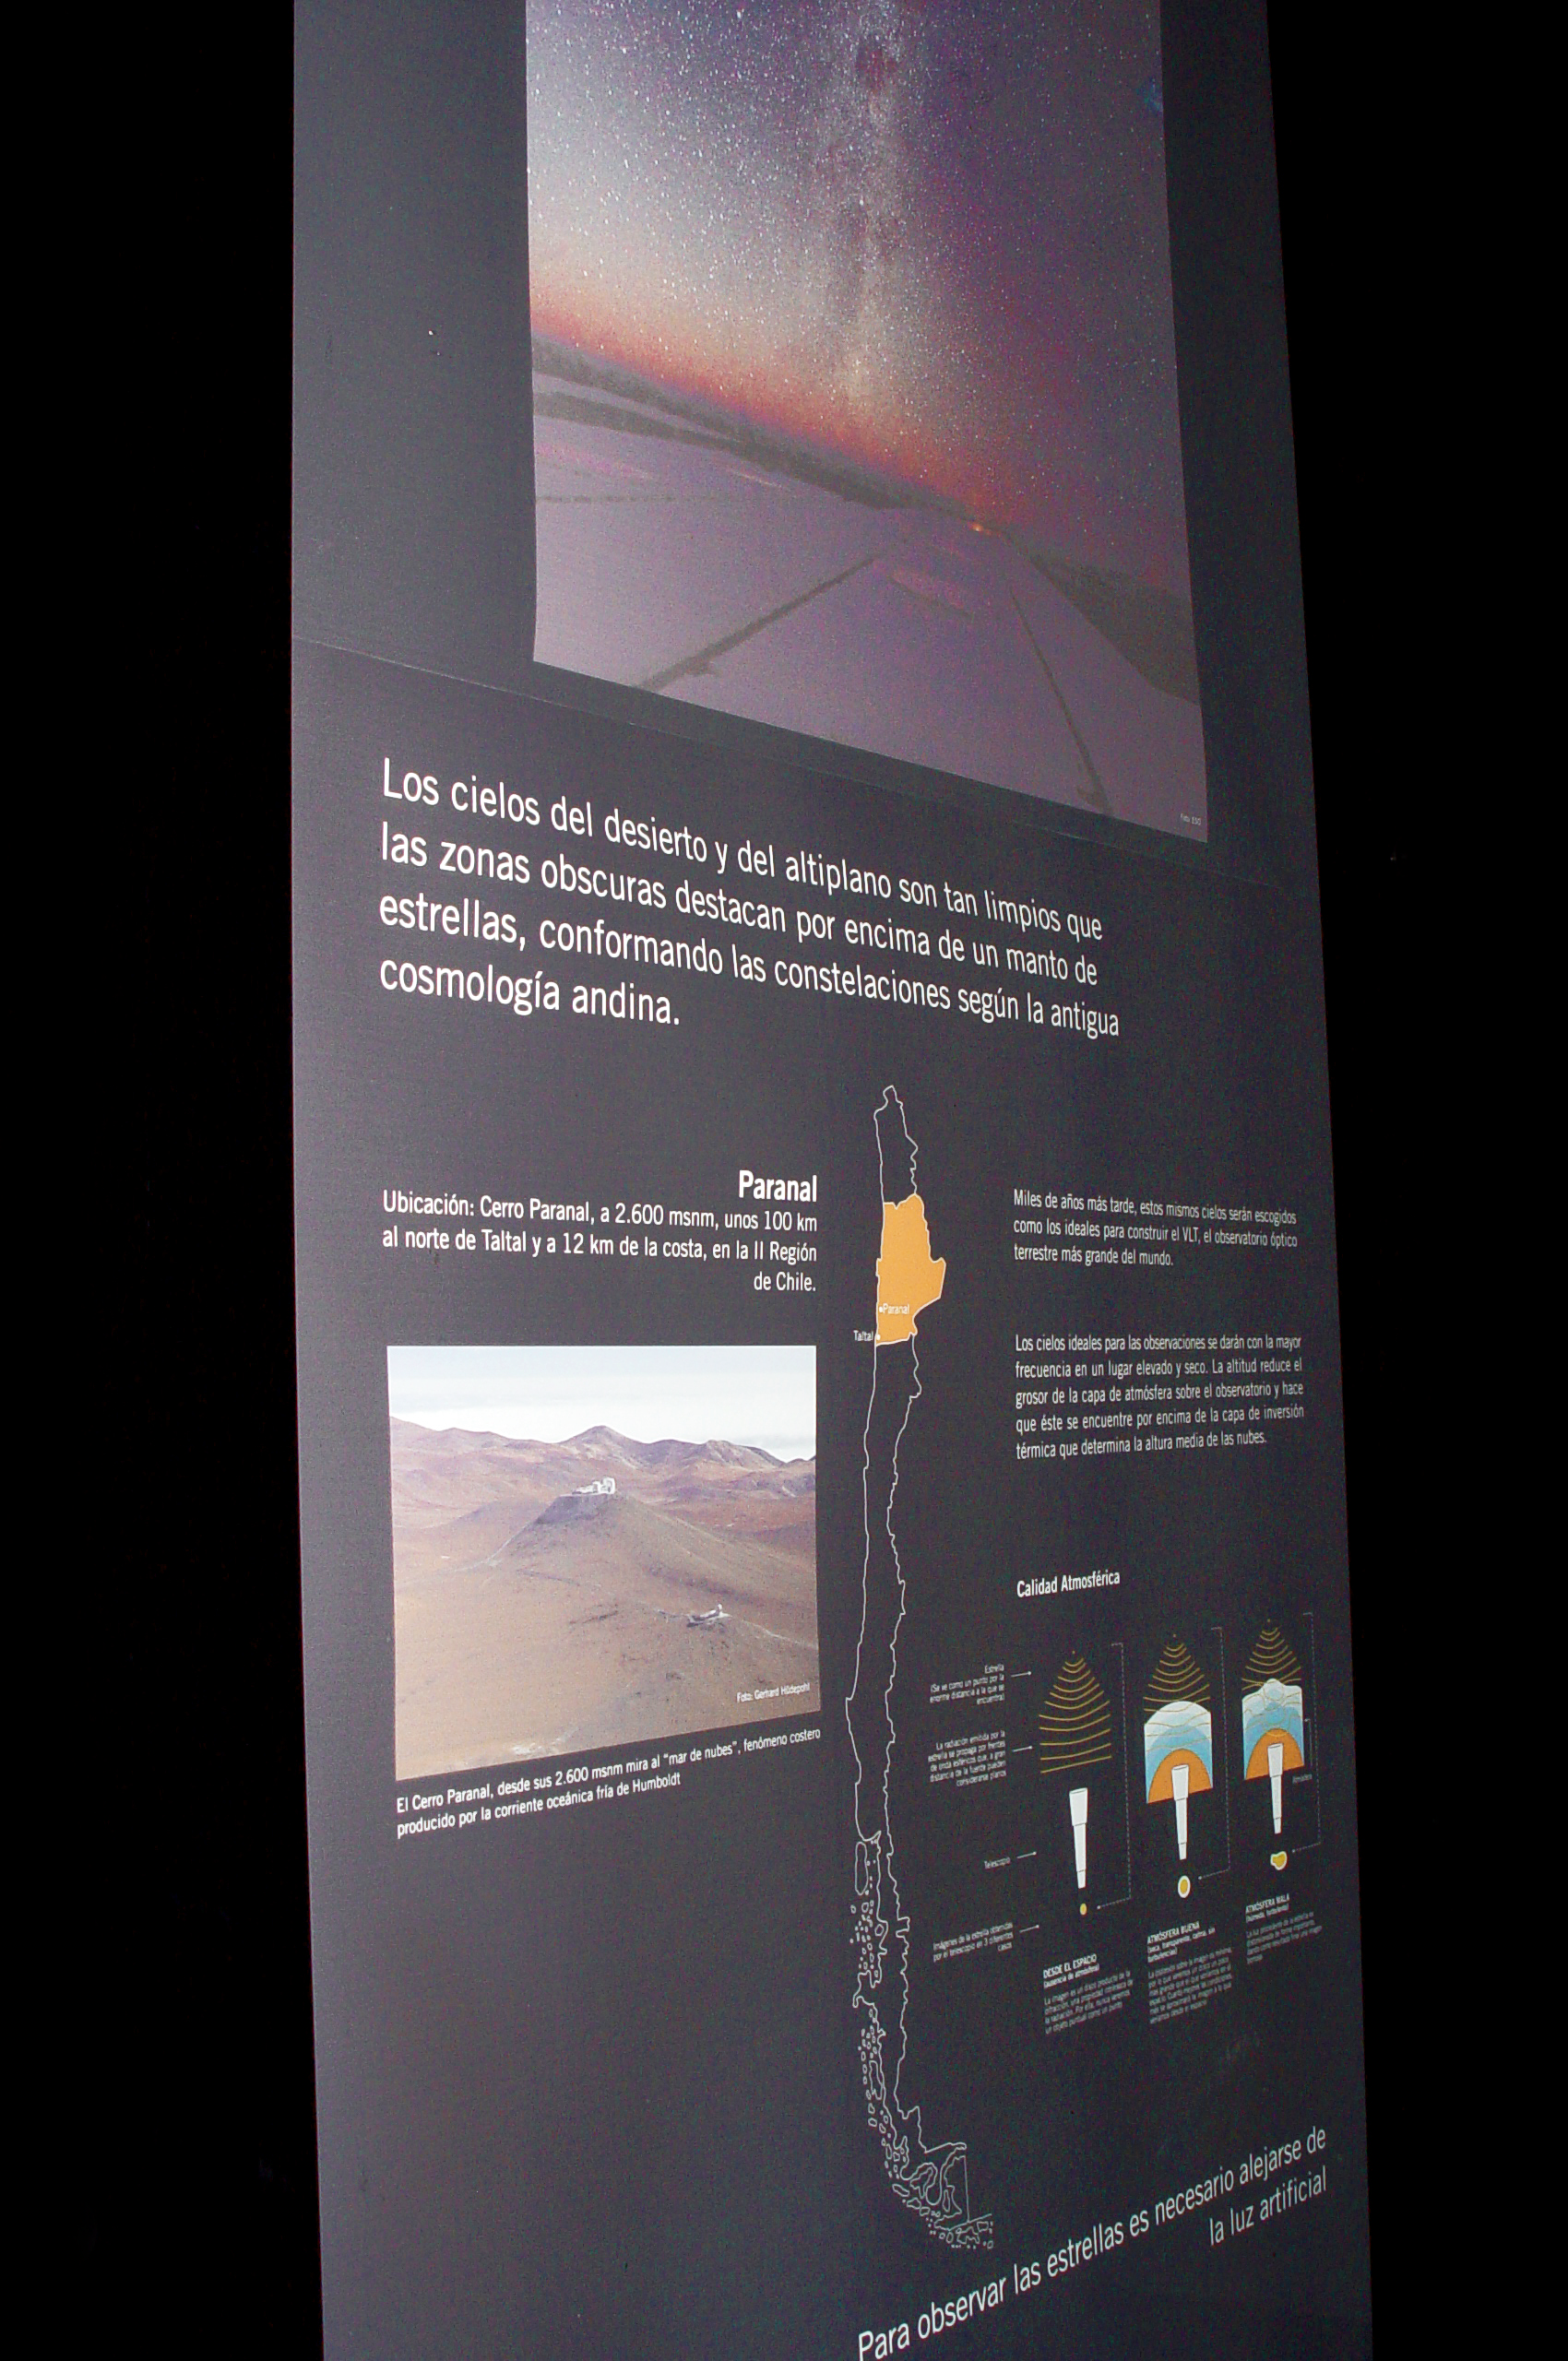

ESO exhibition at the Taltal Museum

ESO permanent exhibition at the Museum Augusto Capdeville in Taltal, the Paranal Observatory’s host municipality, in Chile’s Region II. The exhibition includes six backlit panels and other interactive elements which invite the visitors to discover the Universe and think about the effects of light pollution. It was inaugurated on 12 September 2007, as part of the fruitful cooperation between ESO and the Municipality of Taltal. The panel in the picture explains why the Paranal area is such an excellent site for astronomical observations.

More information on the Museum Augusto Capdeville in Taltal is available in Spanish at: Taltal.cl and http://museotaltal.wordpress.com/

Credit: ESO